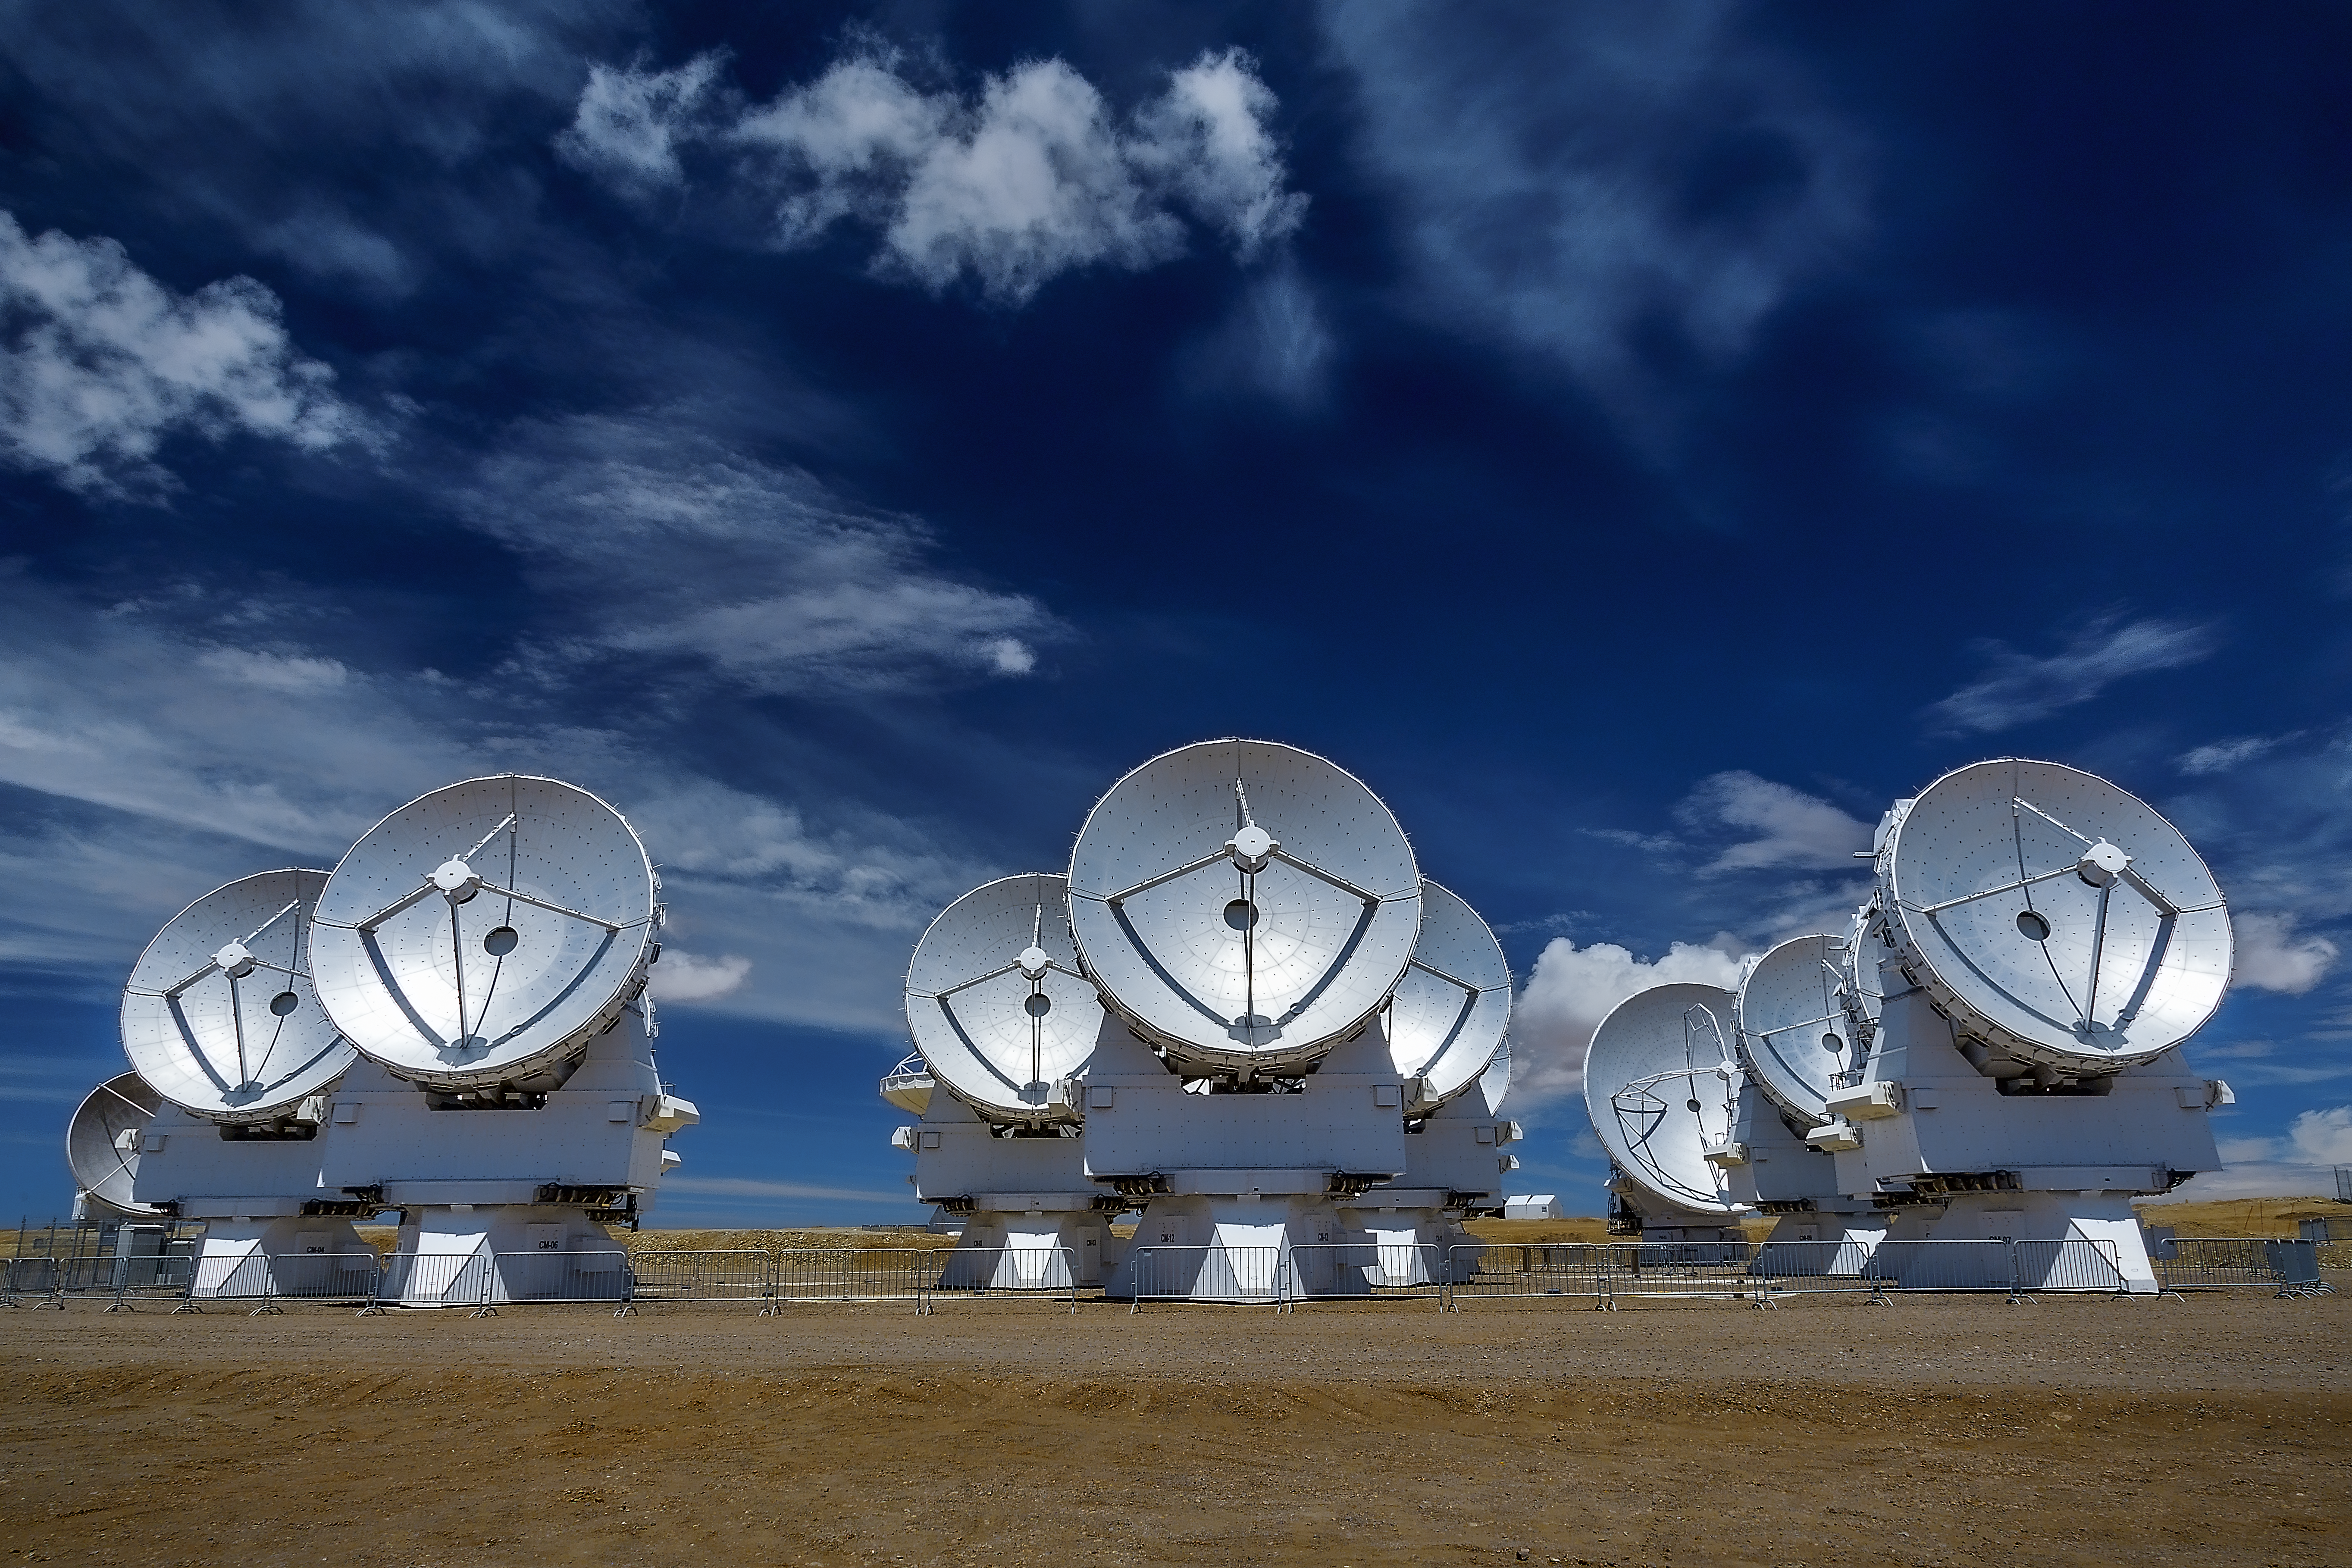

Antennas in the desert

The antennas of the Atacama Large Millimeter/submillimeter Array (ALMA) stand above 5000 m sea level on the Chajnantor plateau.

Credit: A. Duro/ESO